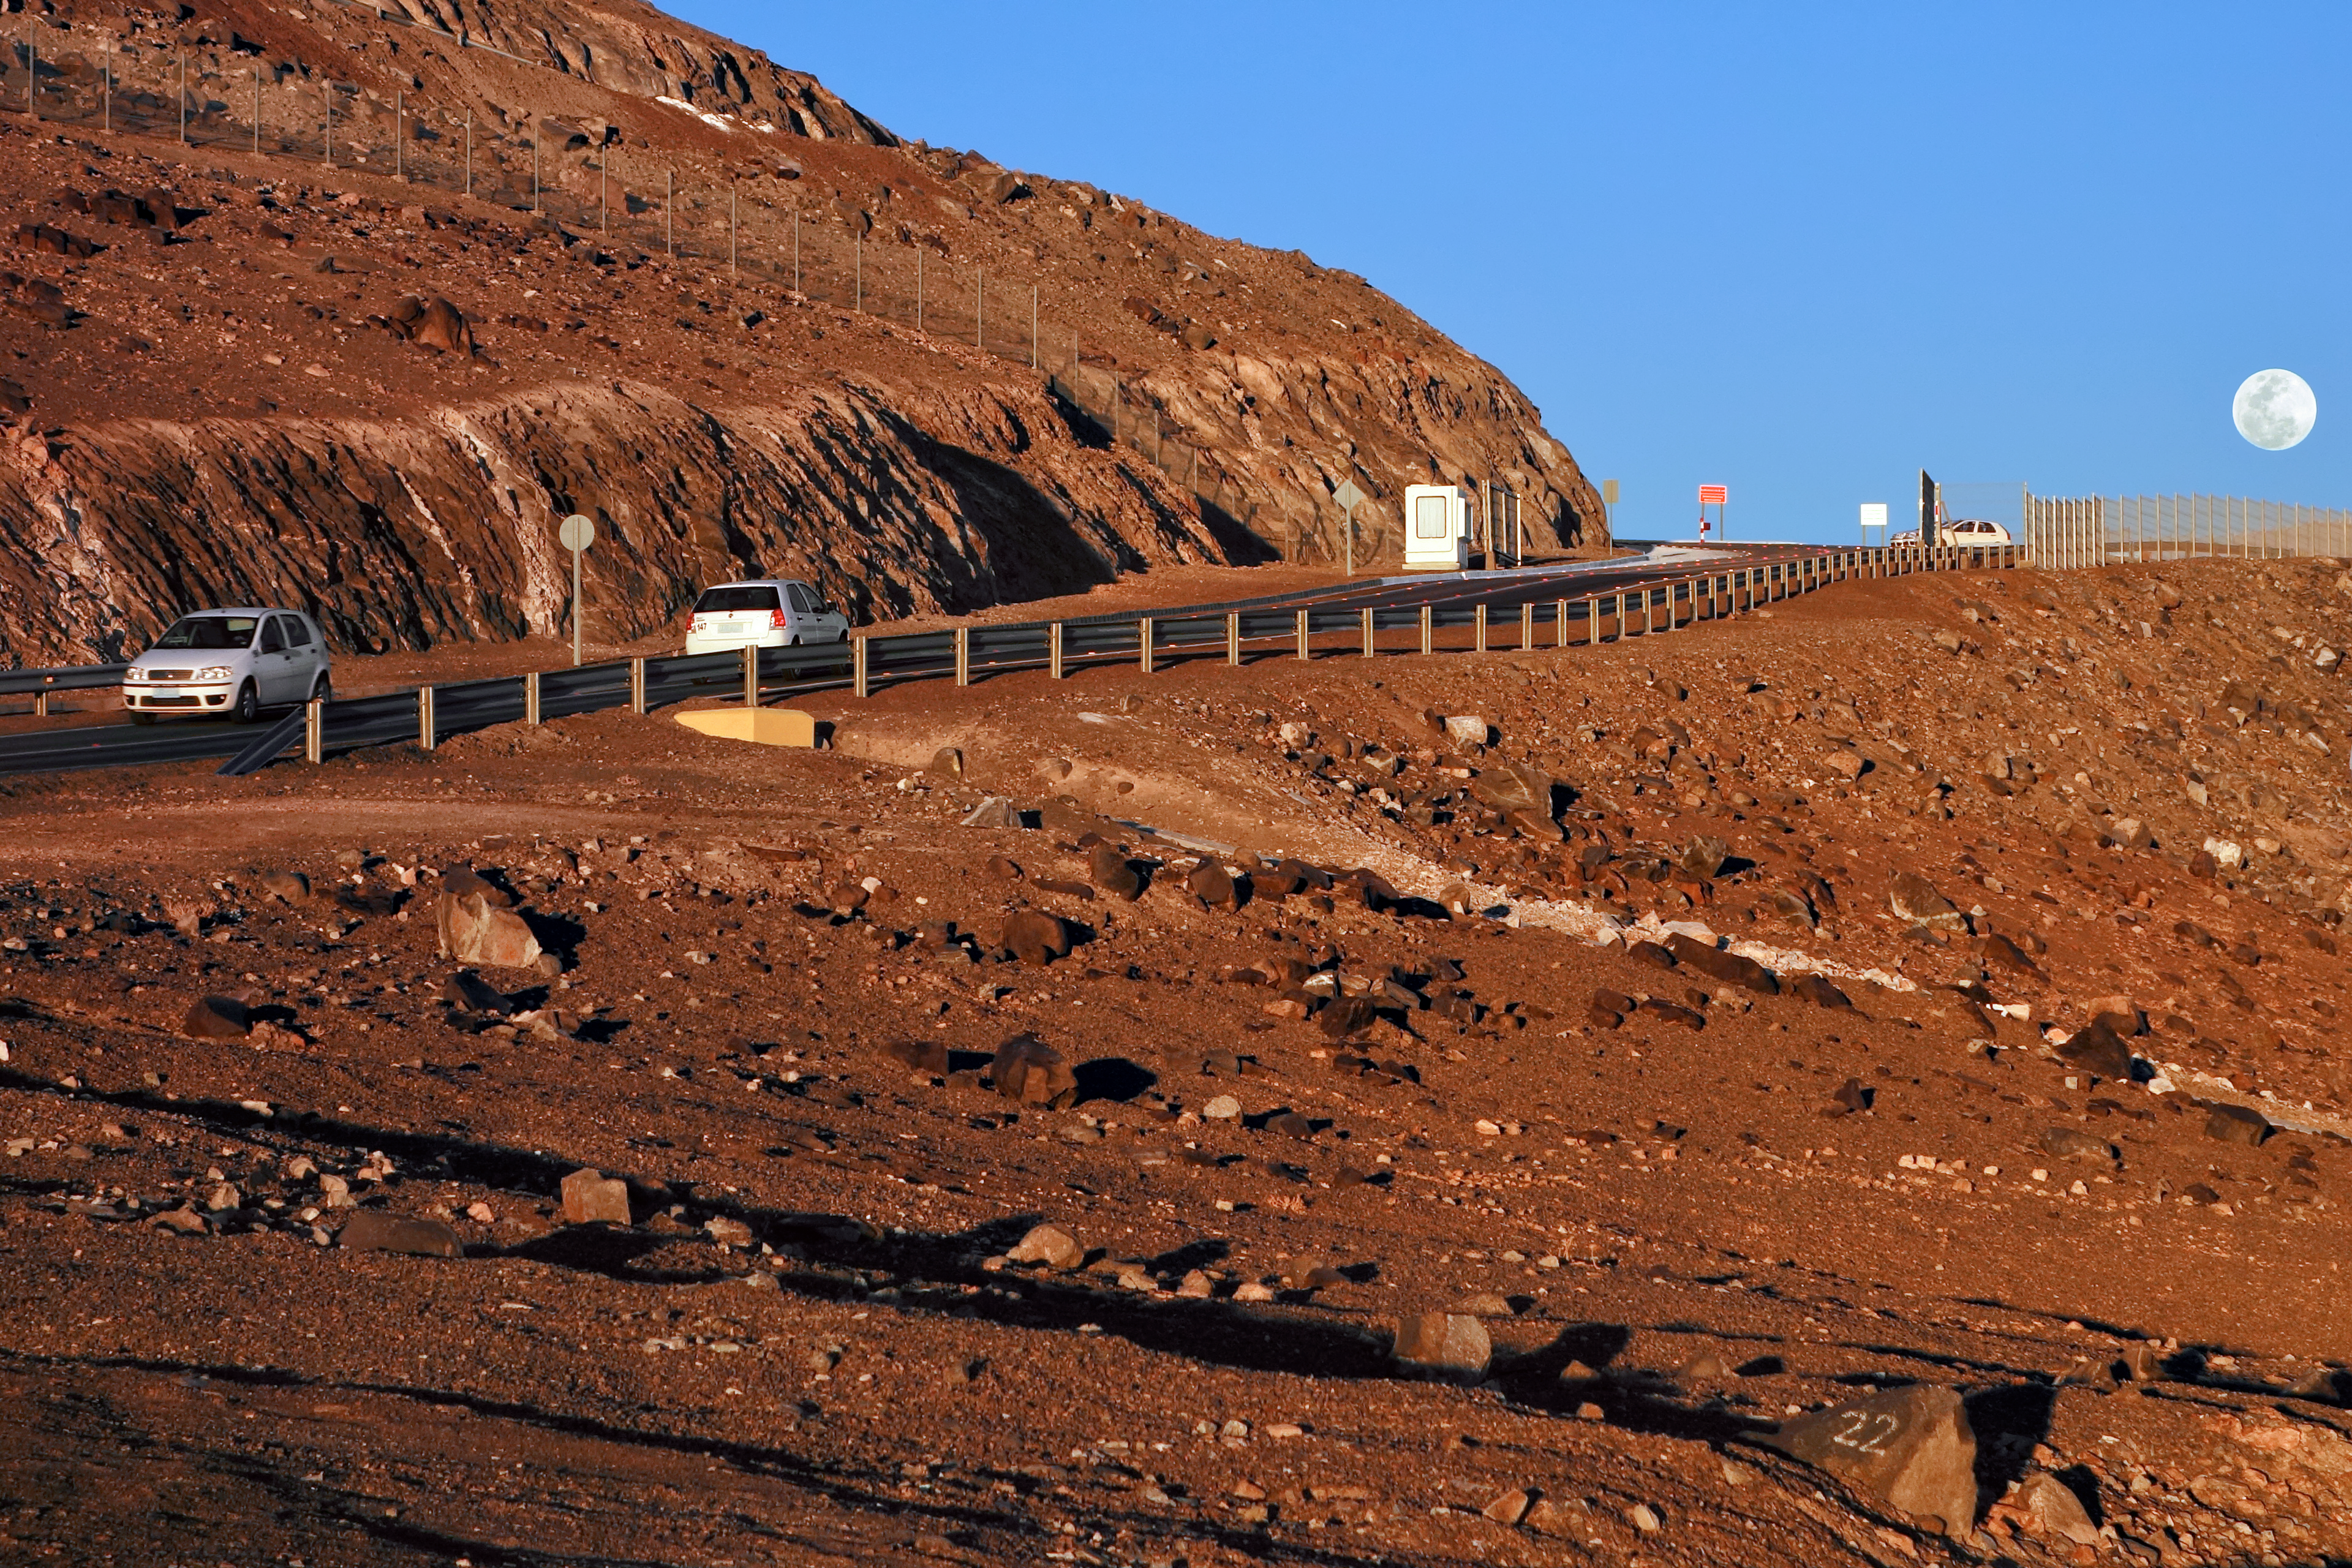

The road to Paranal

The mountain road leading to Paranal winds its way up the side of the mountain with the full Moon hanging low in the sky.

Credit: ESO/J. Girard (djulik.com)